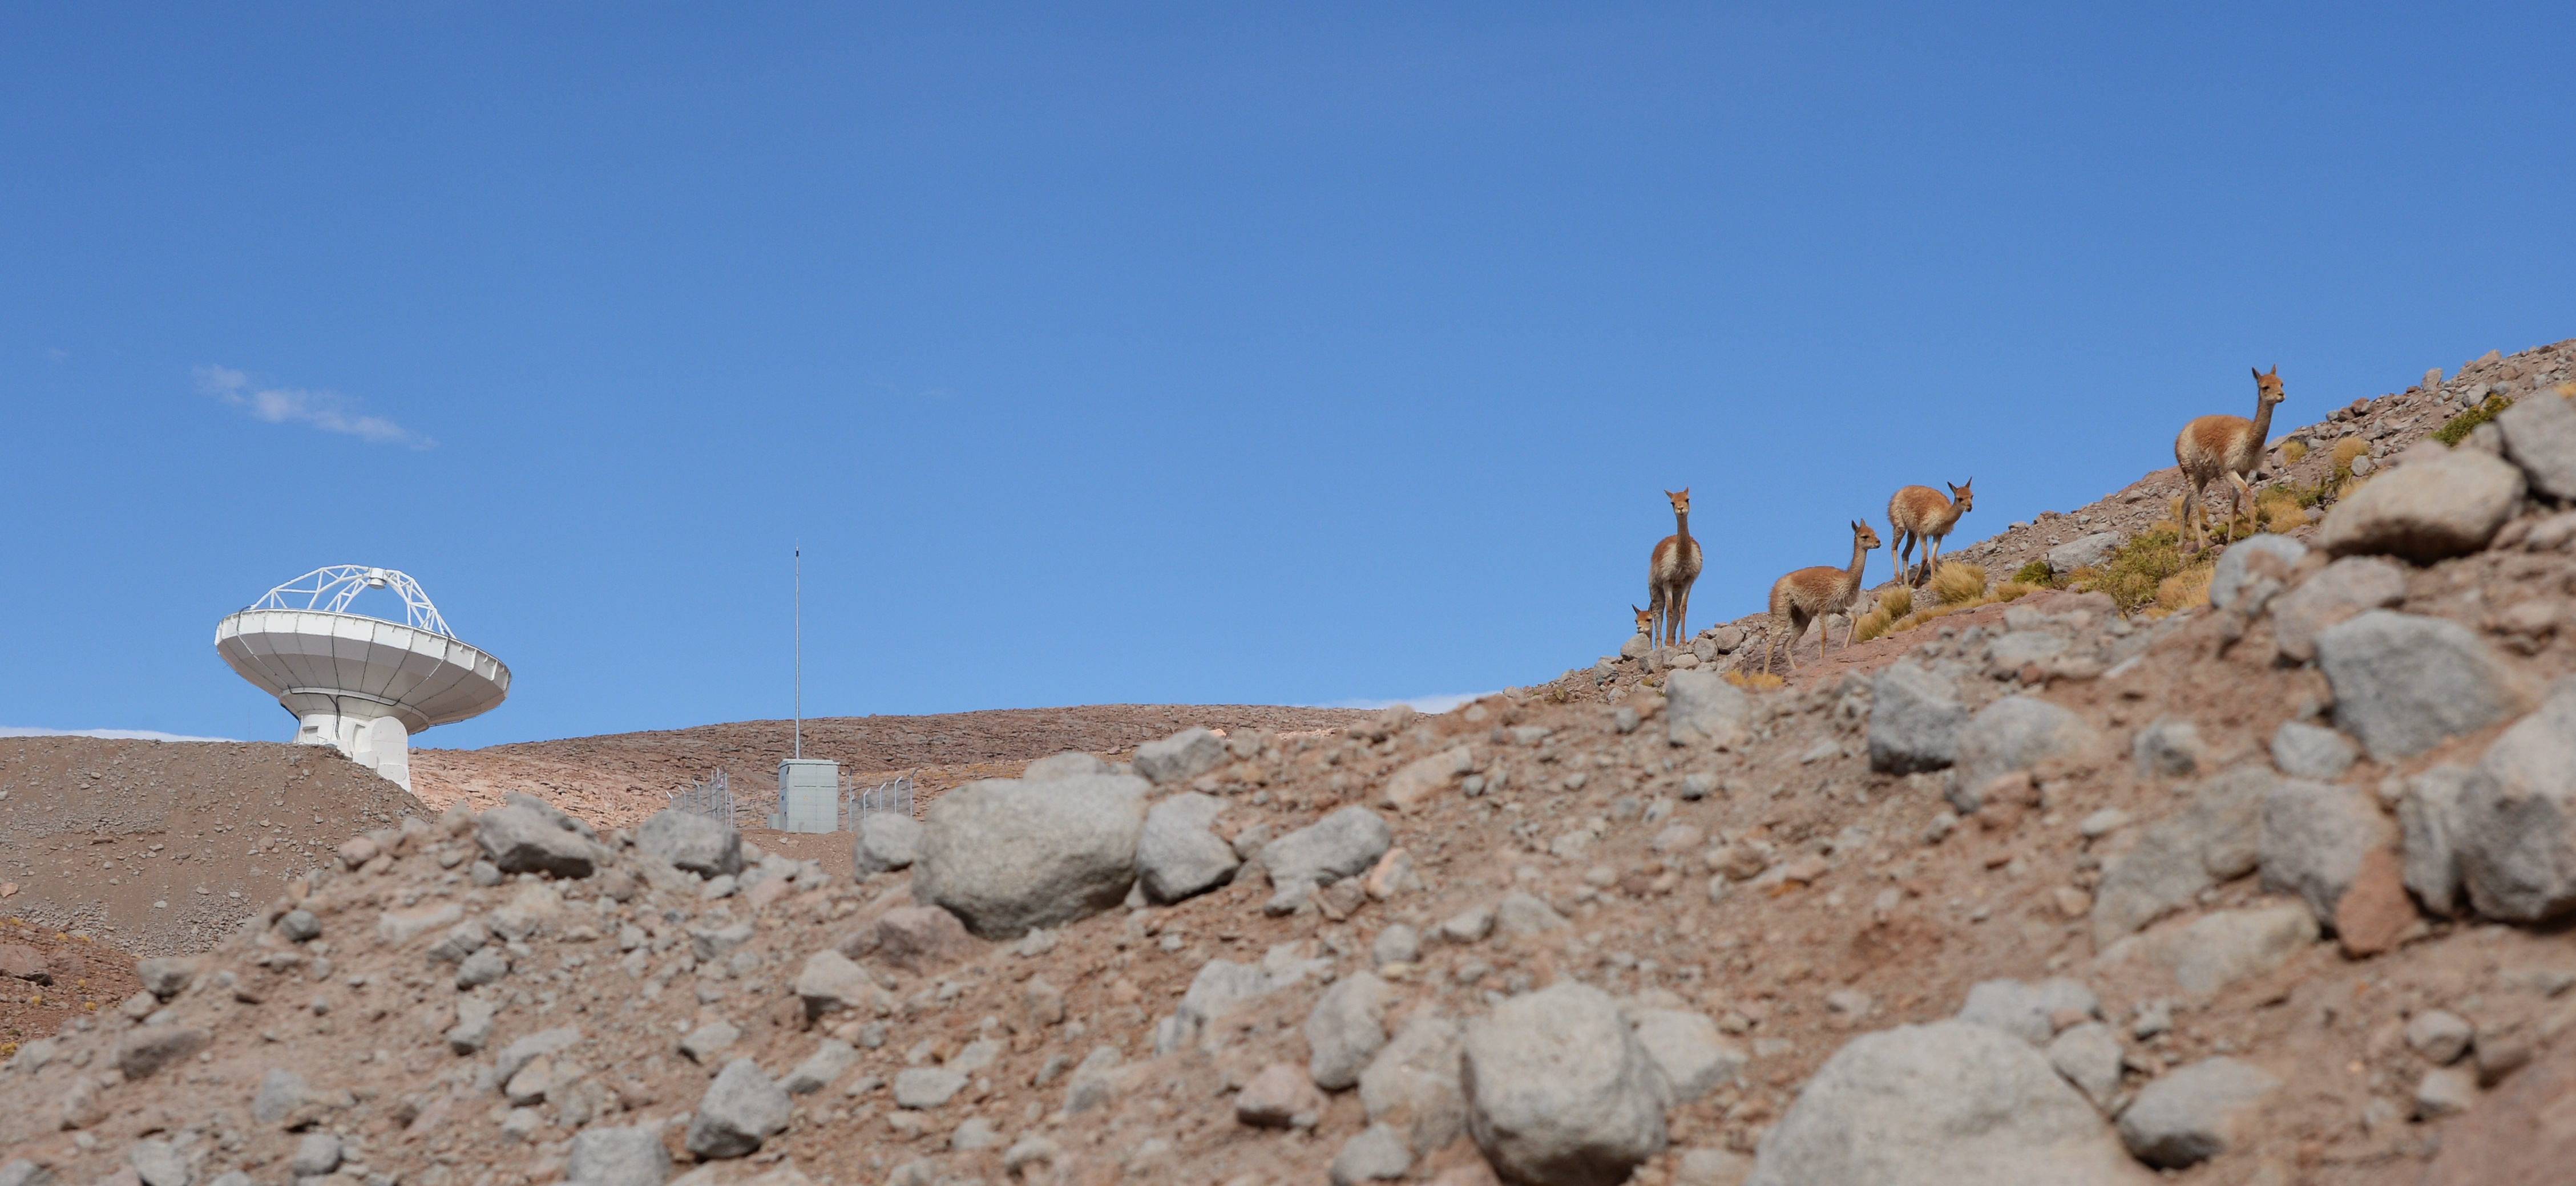

Vicuñas

Vicuñas are camelids, their distribution is limited to the puna, at more than 3,200 meters above sea level. and they inhabit the Andean highlands with a cold and dry climate. They are incredibly adapted to live in inclement weather where ALMA activity takes place.

Credit: ALMA (ESO / NAOJ / NRAO)